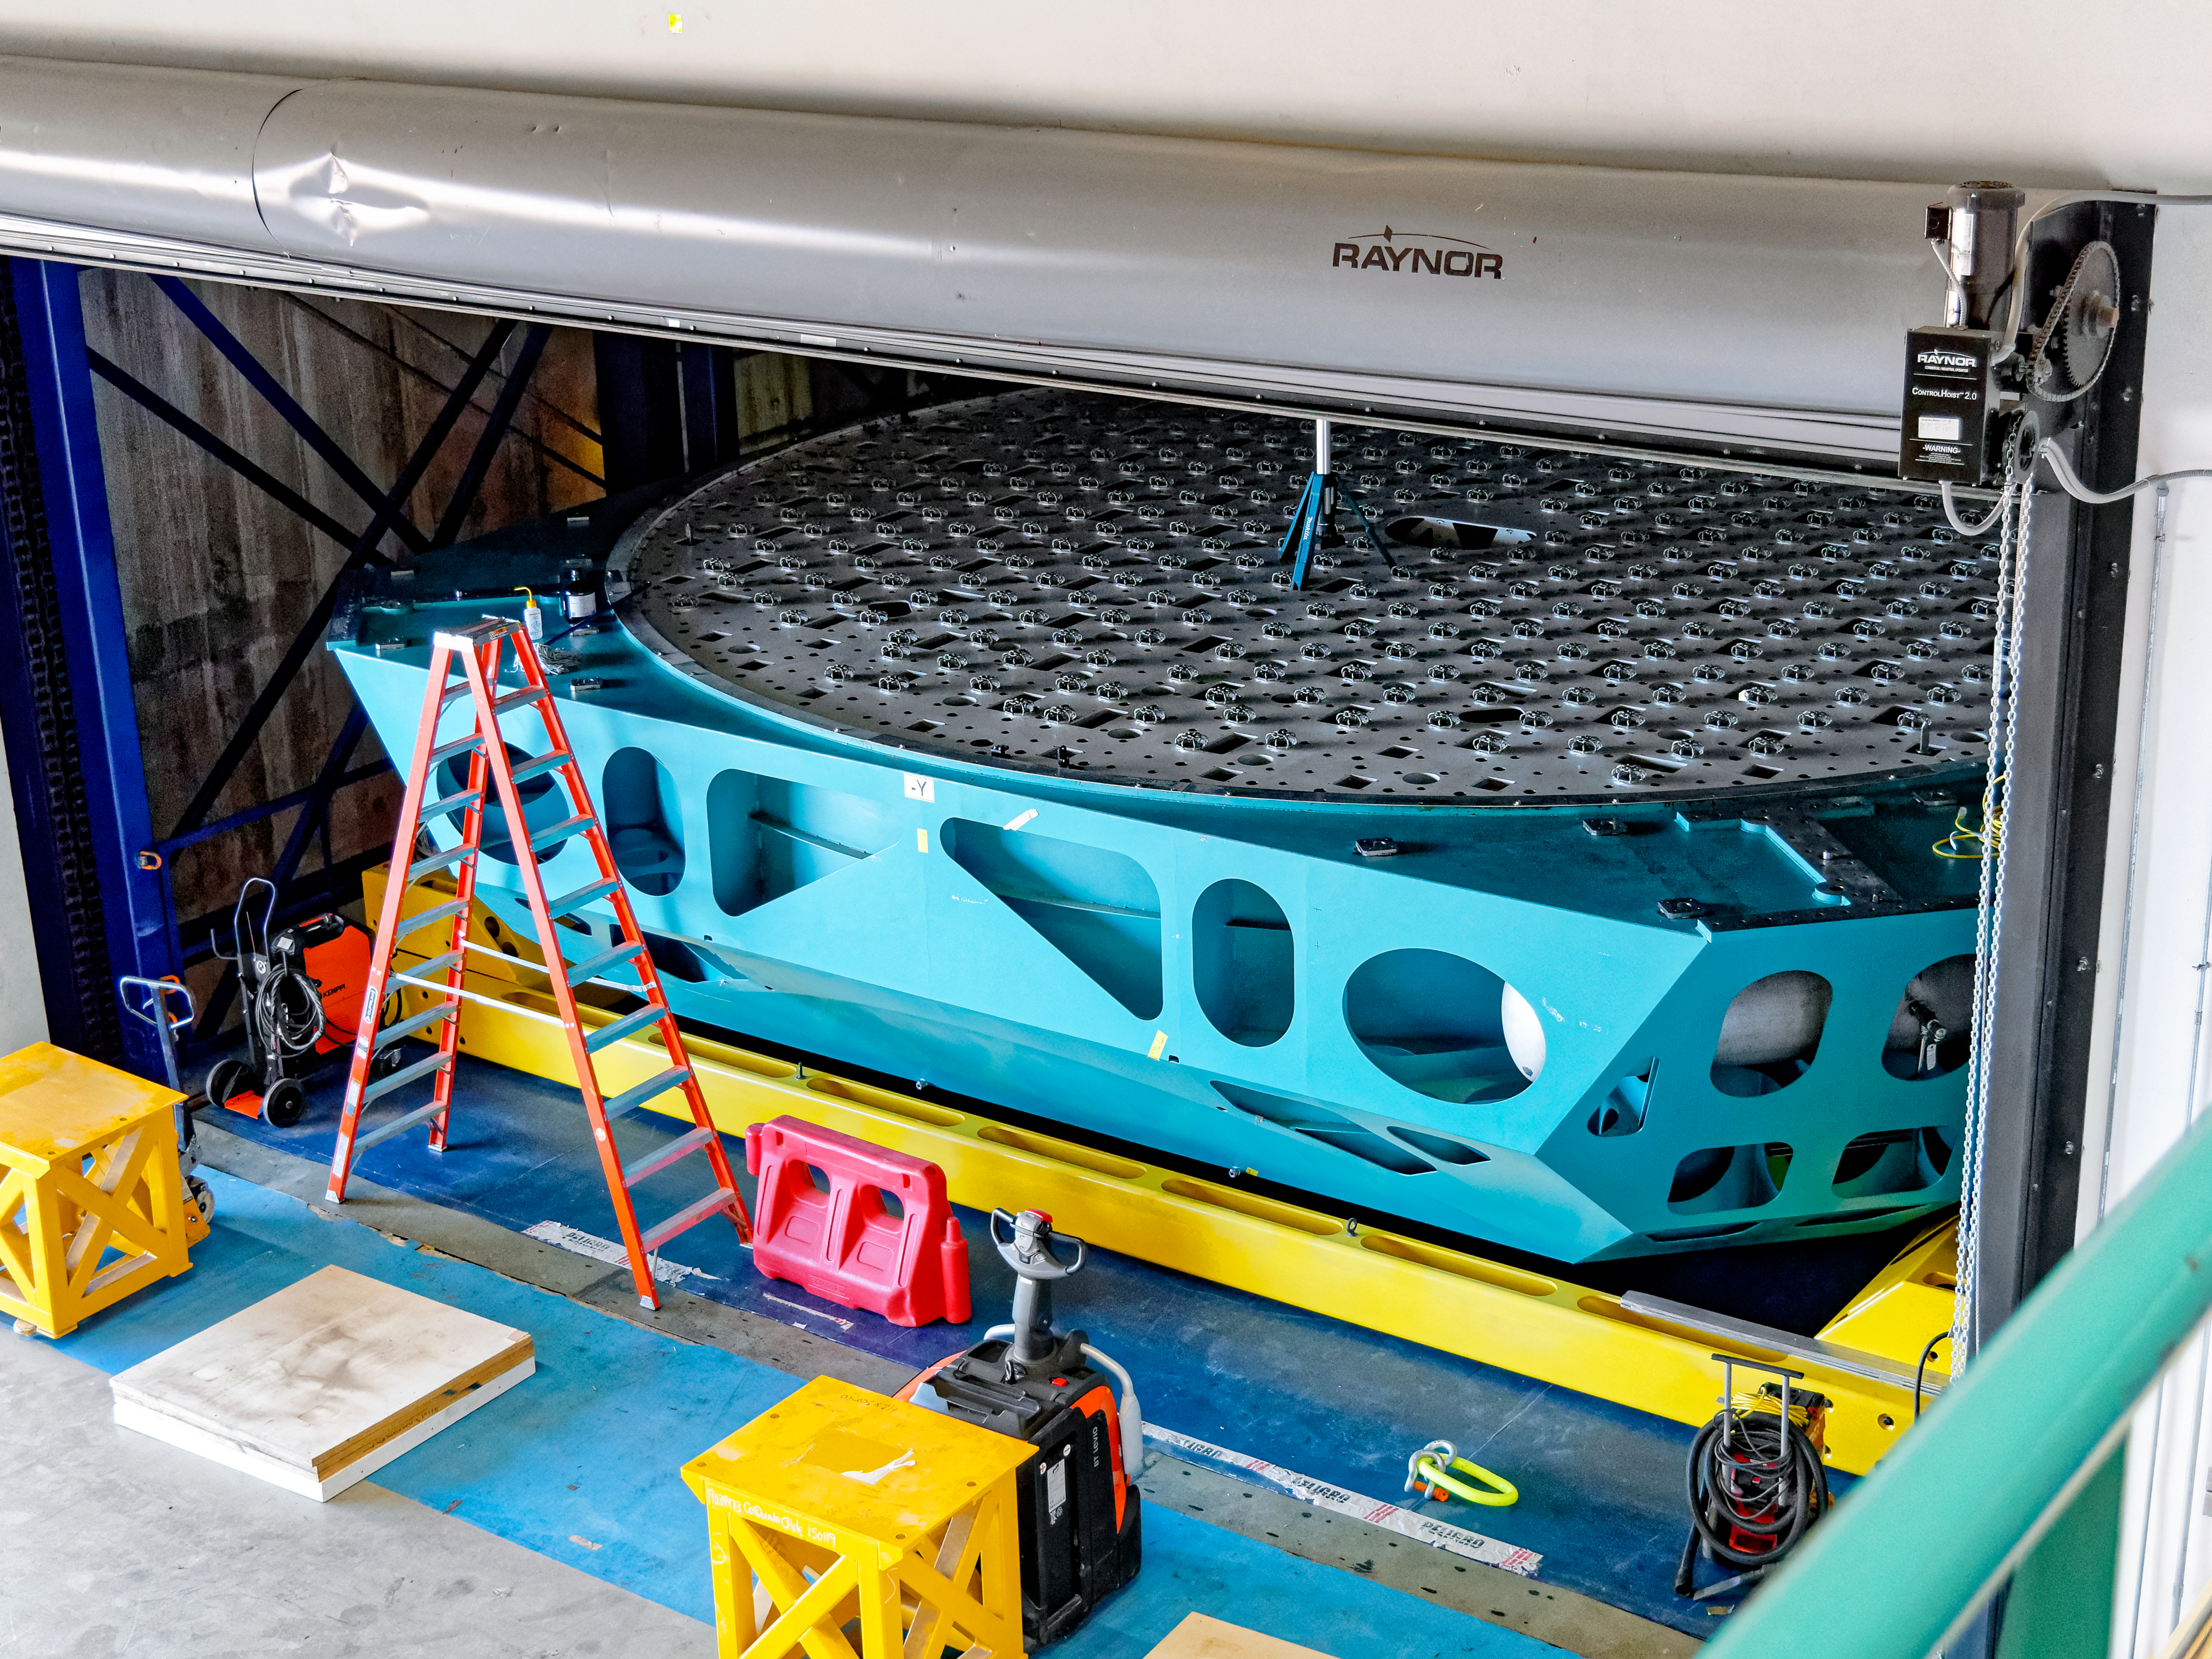

Rubin M1M3 Glass Move

Vera C. Rubin Observatory's M1M3 mirror preparing to be moved at the summit.

Credit: RubinObs/NOIRLab/SLAC/NSF/DOE/AURA